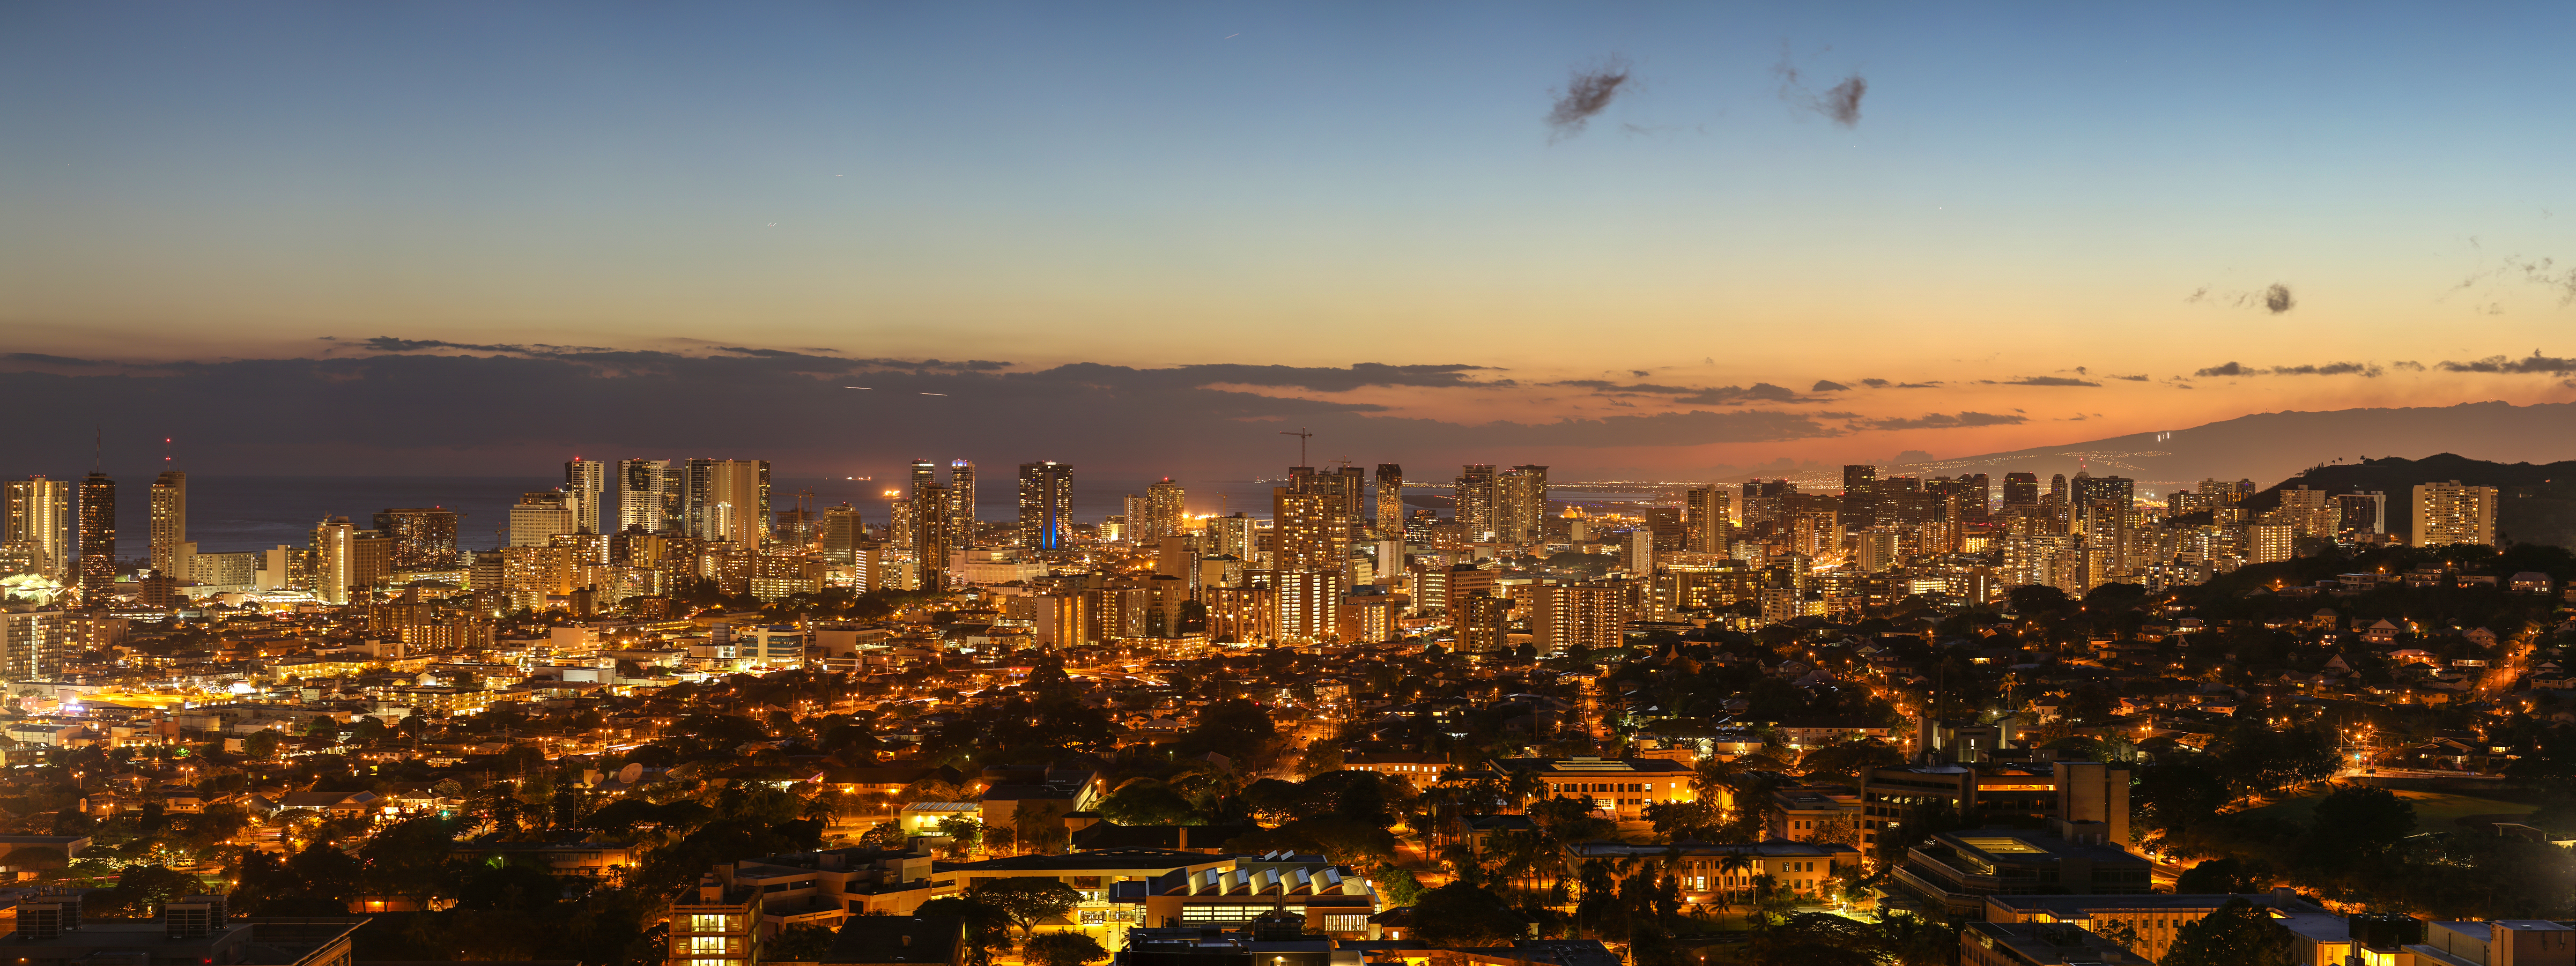

Honolulu at twilight

The skyline of Honolulu at twilight.

Credit: IAU/B. Tafreshi